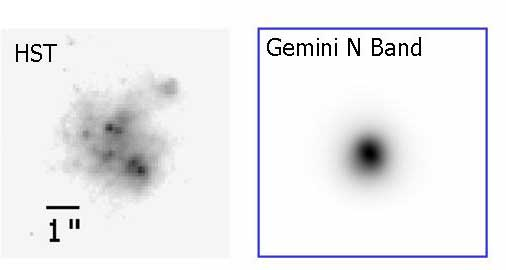

Image of SBS 0335-052

On the left is an image of SBS 0335-052 in the I band taken by HST in the optical domain. On the right is an image of the same galaxy obtained with OSCIR on the Gemini North Telescope in the mid-infrared (10.8 micron). All the mid-infrared flux comes from a dust embedded super stellar cluster that cannot be detected at optical wavelengths.

Credit: International Gemini Observatory/NOIRLab/NSF/AURA